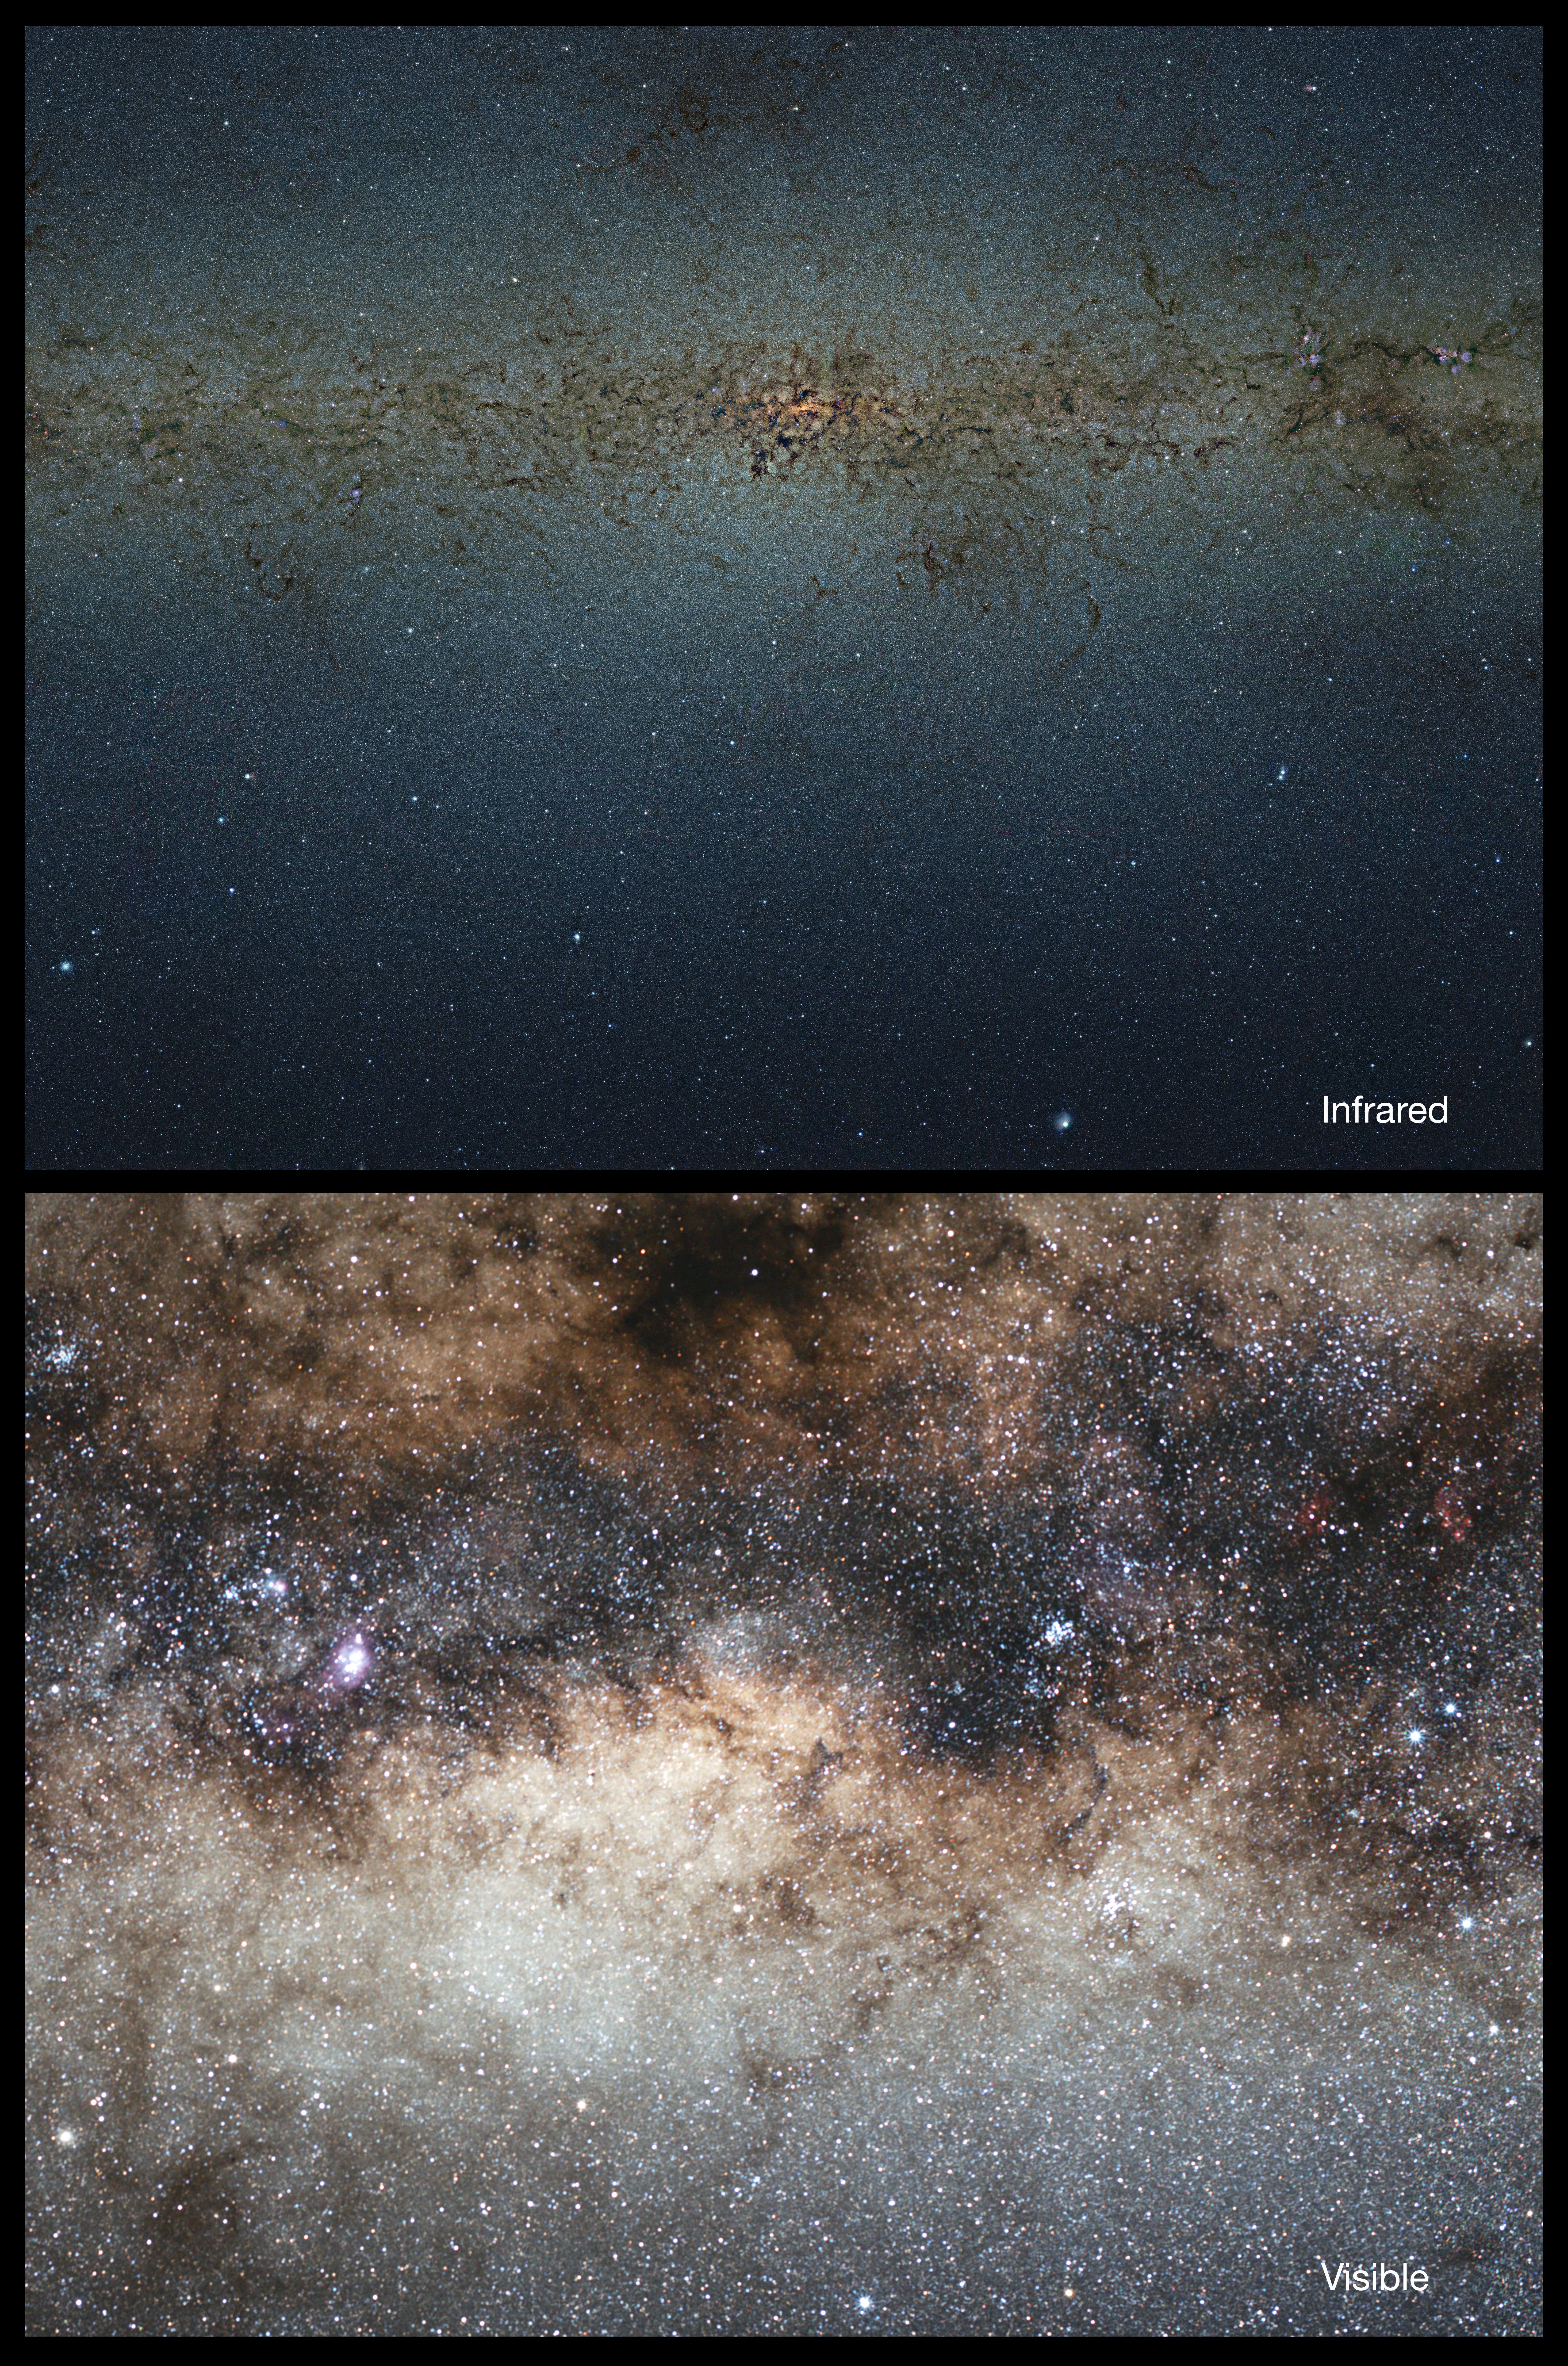

Optical/infrared comparison of the central parts of the Milky Way

This spectacular view compares a huge mosaic in infrared light from the VISTA survey telescope and a visible-light mosaic view of the same region taken with a small telescope. Because VISTA has a camera sensitive to infrared light it can see through much of the dust blocking the view and give a very clear view of the multitude of stars in the central parts of the Milky Way.

Credit: ESO/VVV Survey/D. Minniti/Serge Brunier Acknowledgement: Ignacio Toledo, Martin Kornmesser